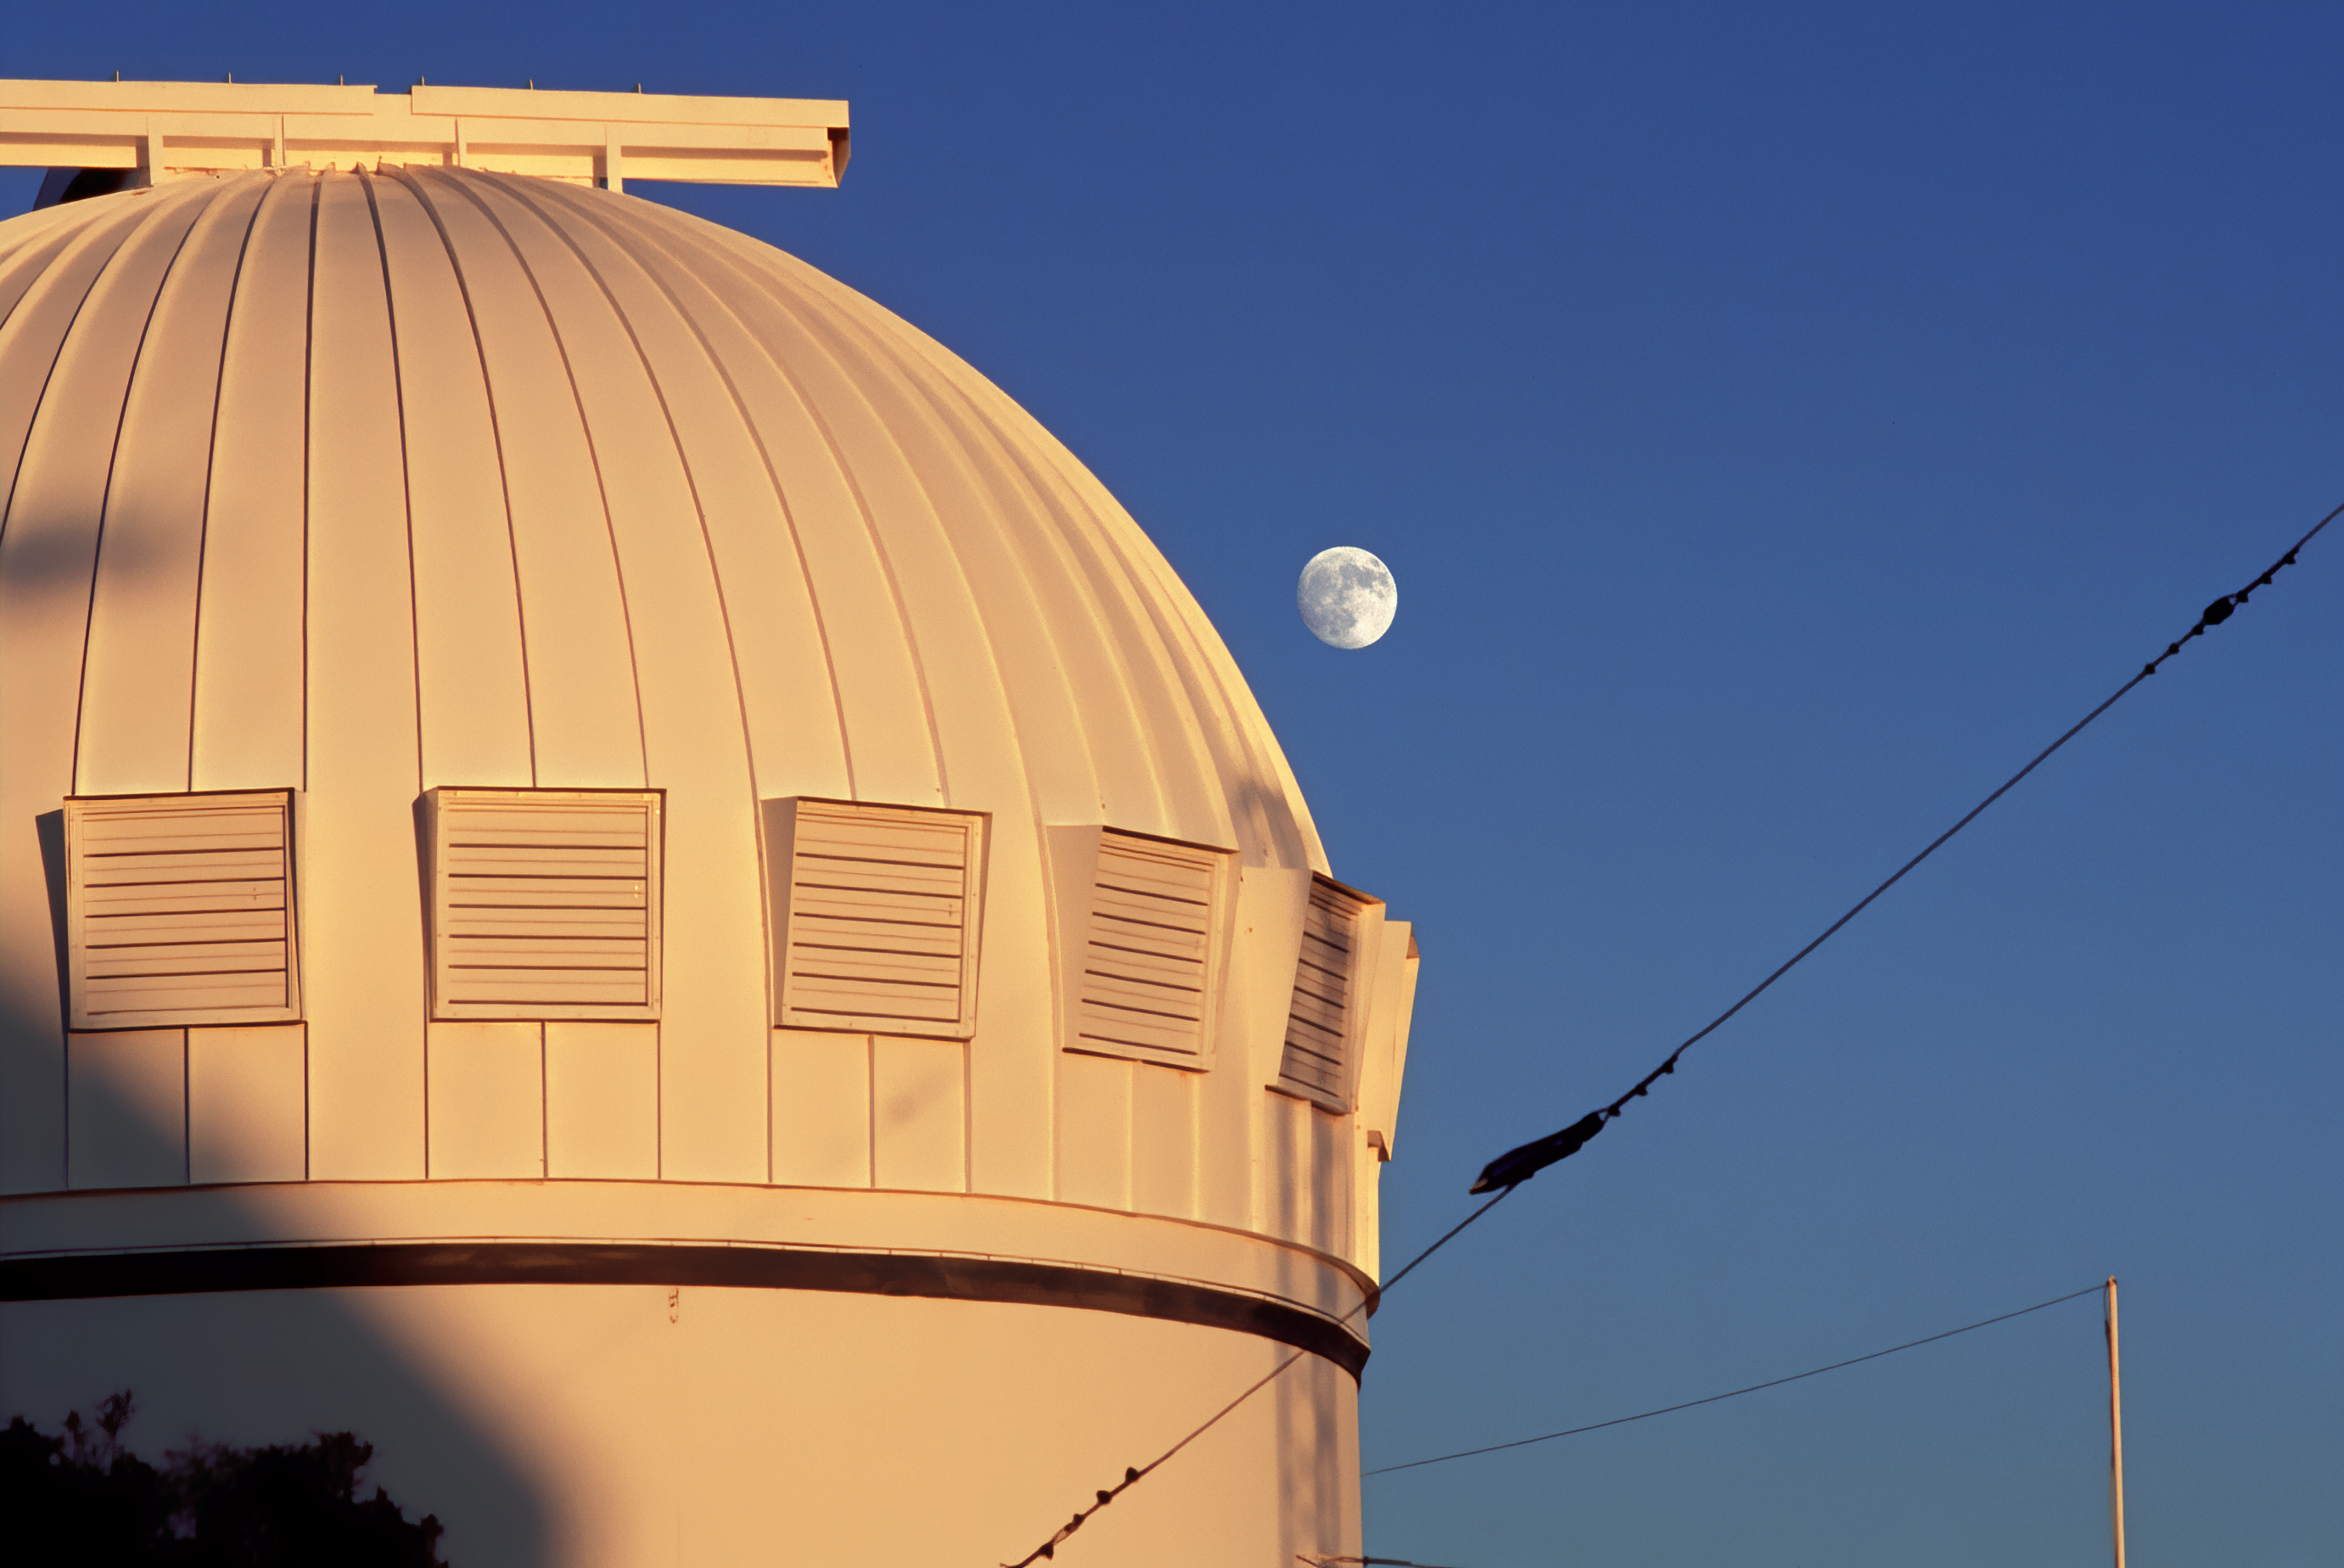

Portion of WIYN 0.9-meter Telescope at dusk

Portion of WIYN 0.9-meter Telescope at dusk, the Moon in the background. looking east.

Credit: KPNO/NOIRLab/NSF/AURA/P. Marenfeld